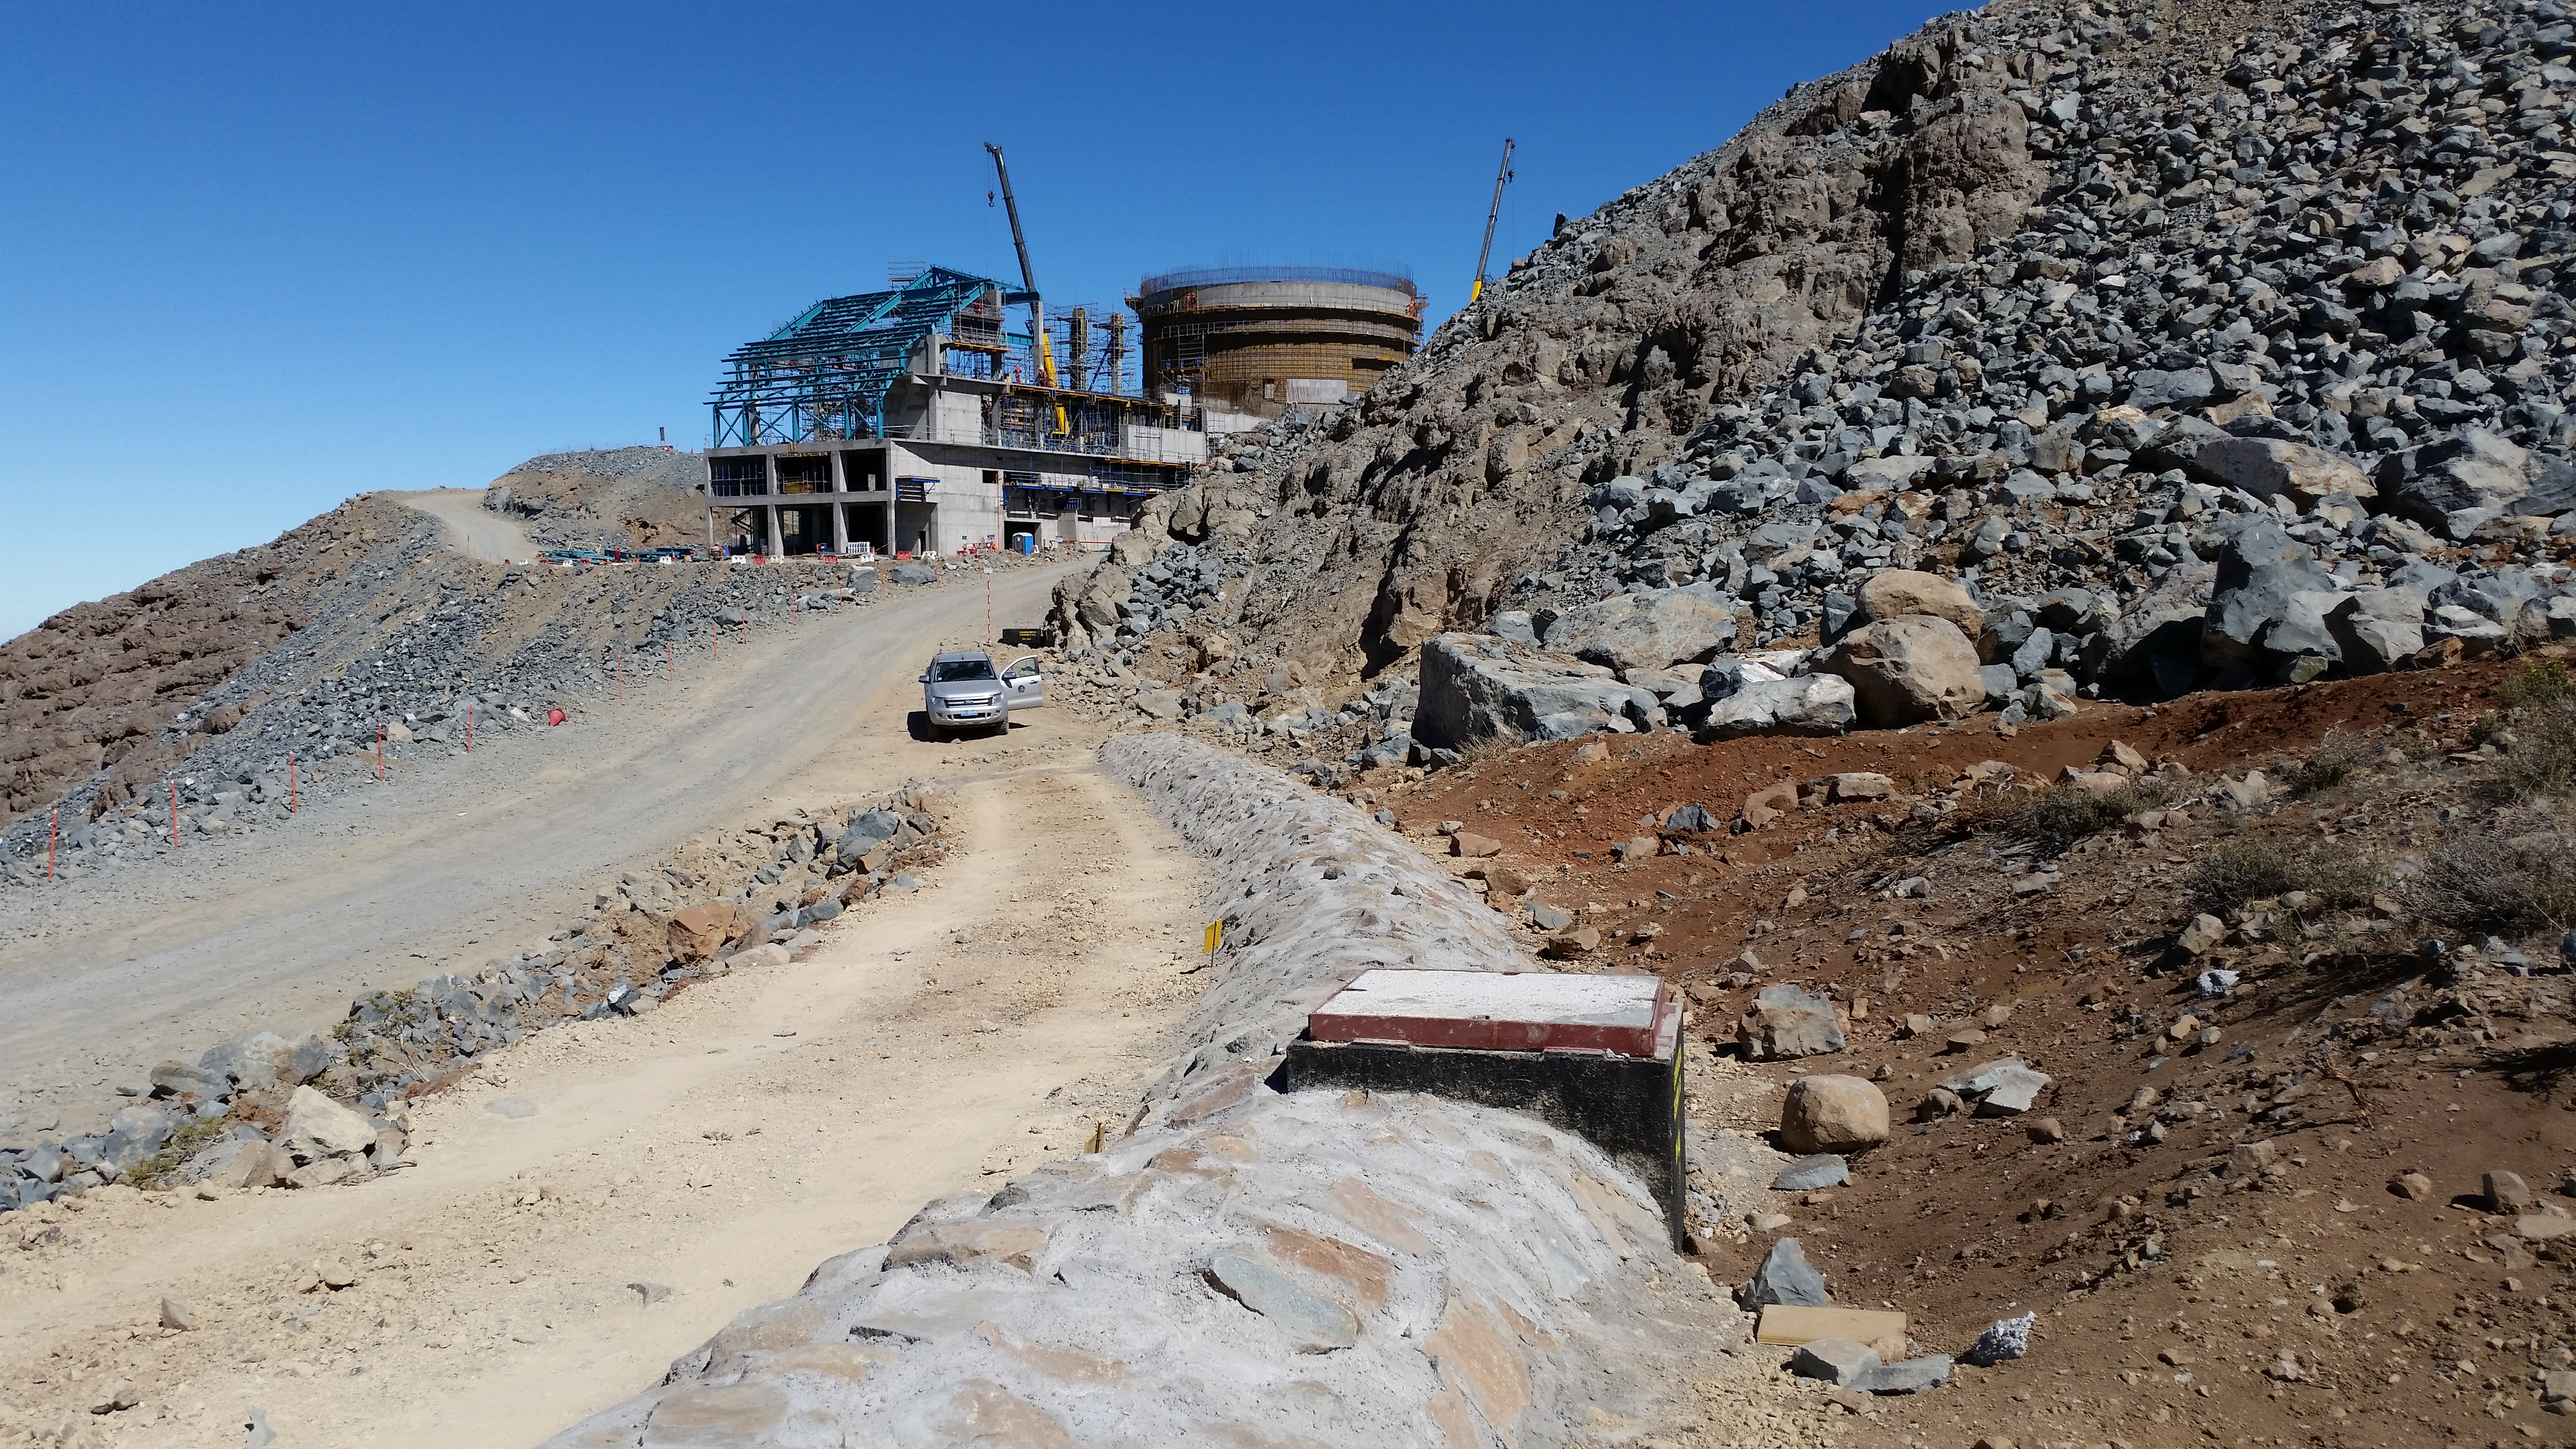

Rubin utilities

Rubin utilities run under rocks and concrete for protection.

Credit: Vera C. Rubin Observatory/NSF/AURA